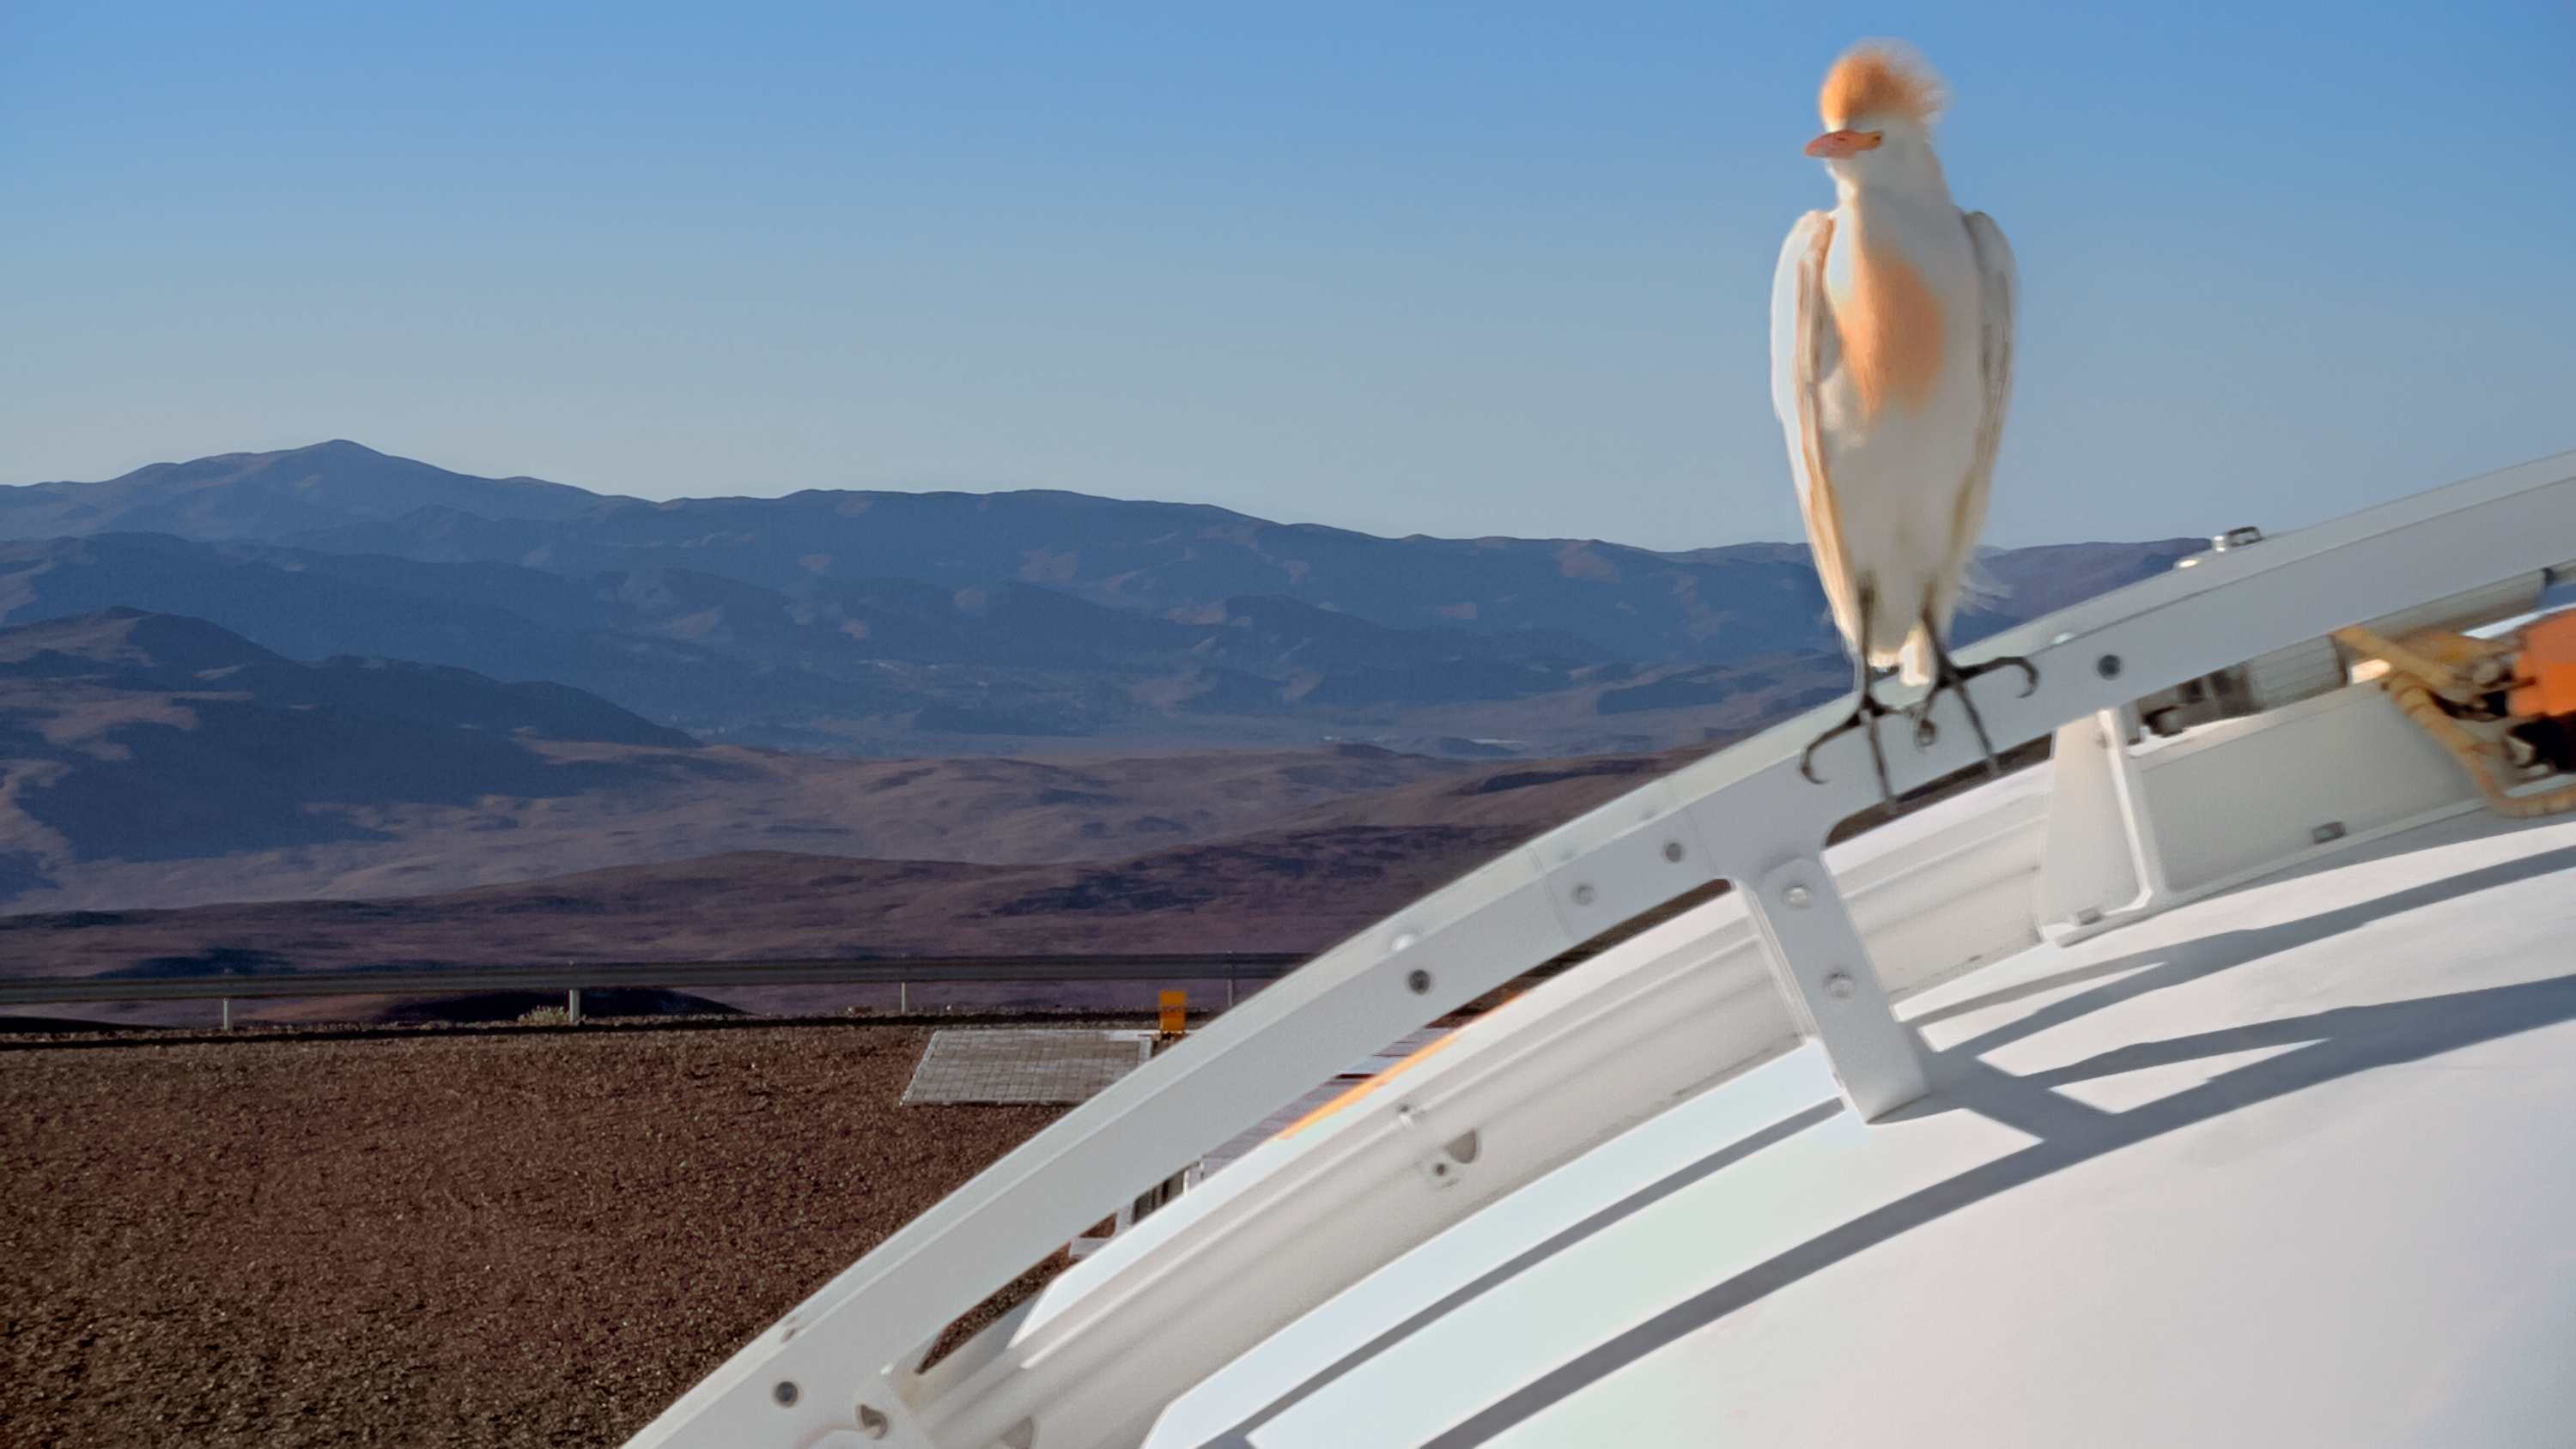

Watch the birdie

ESO’s new webcams are being enjoyed by people across the world — and it seems the local wildlife can’t resist taking a peek either. One of the cameras at Paranal Observatory in Chile recently played host to a cattle egret (a type of heron), which chose to settle on the enclosure of one of the Auxiliary Telescopes (ATs) comprising ESO’s Very Large Telescope (VLT) Observatory. Thankfully the AT was dormant, waiting for nightfall to begin observing.

The webcams from Apical, which began a 24/7 livestream of the workings of Paranal in late 2016, offer razor-sharp images of the observatory and its surroundings in the serene Atacama Desert. The extreme altitude and arid climate mean that distant mountains can be seen hundreds of kilometres away, while the crystal clear skies create stunning 360-degree panoramic webcam views day and night.

It seems the heron was happy with the webcams at Paranal — it stayed on the AT for over an hour and a half, preening itself and its distinctive shock of hair in preparation for the perfect selfie! The webcam itself is white and its shape is not unlike that of a cattle egret. Perhaps it was looking for a mate?

Credit: ESO/Apical